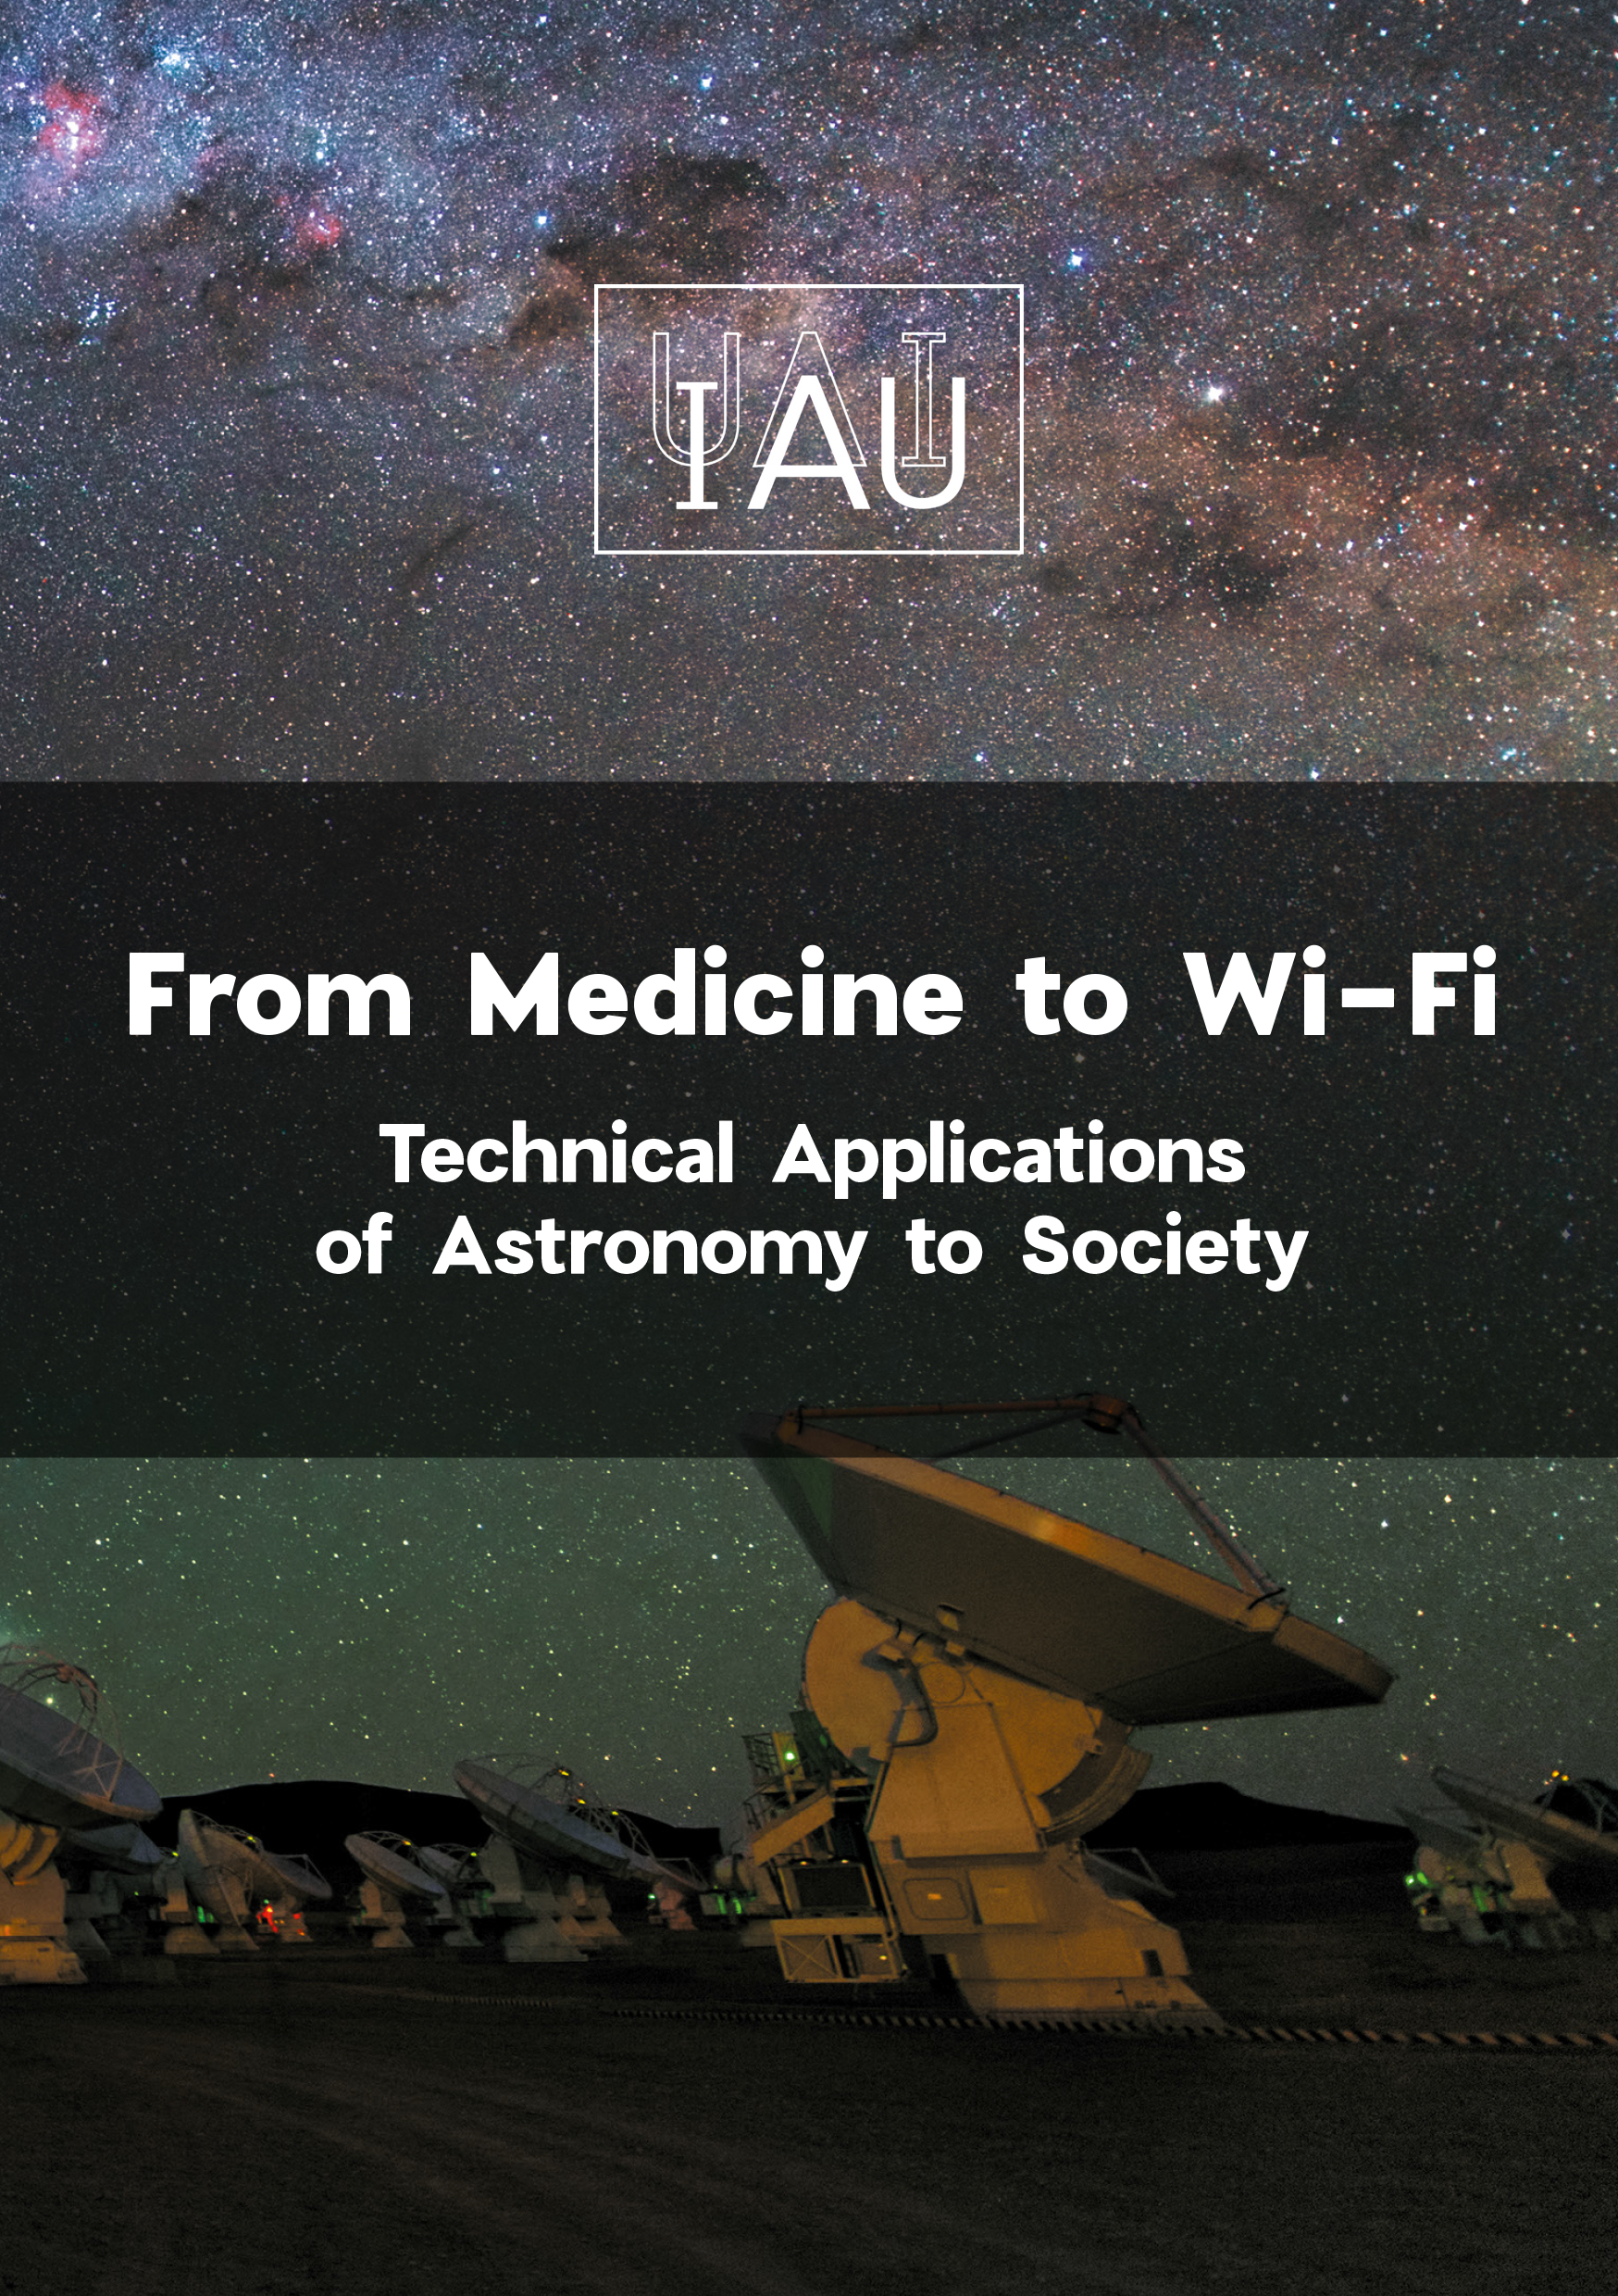

Cover Booklet From Medicine to Wi-Fi: Technical Applications of Astronomy to Society

The booklet can be downloaded here: https://www.iau.org/static/archives/announcements/pdf/ann19022a.pdf.

Credit: IAU